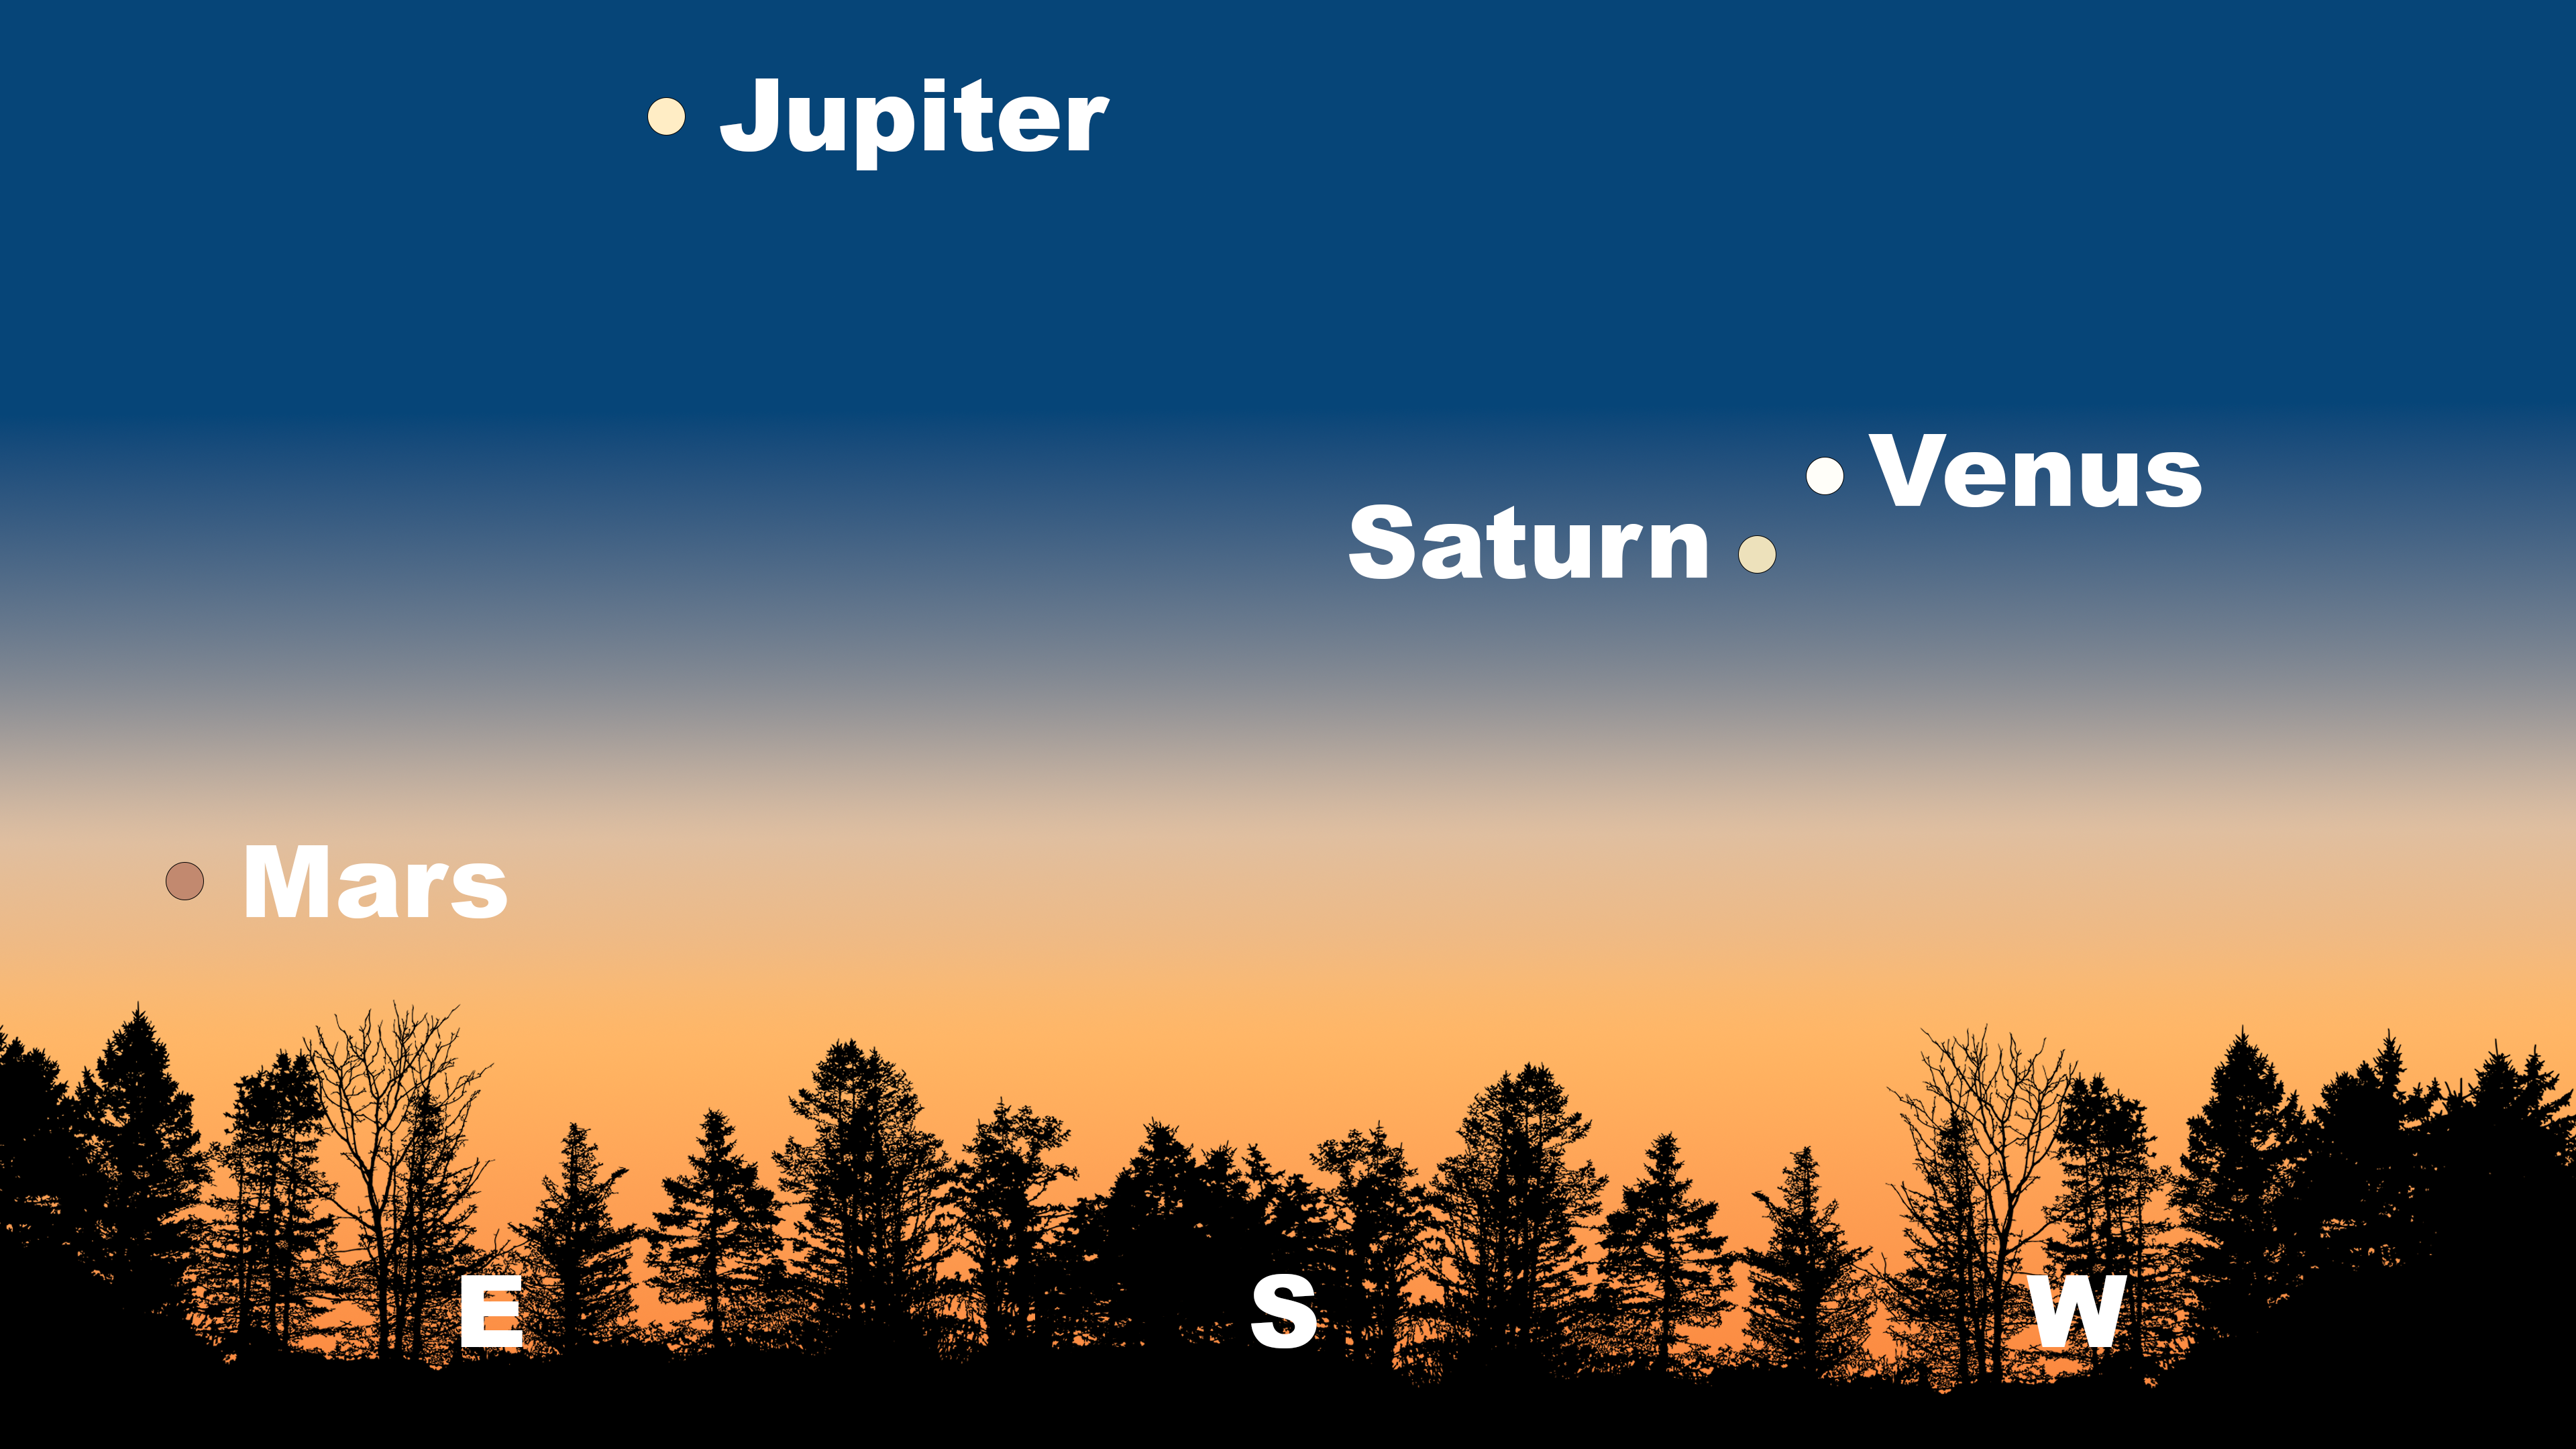

The sky just after sunset as seen from Tucson on 18 January. Hilo will have a similar view. Saturn and Venus (with Saturn on top instead of Venus) will angle down and to the right from La Serena, with Jupiter in the north.

The sky just after sunset as seen from Tucson on 18 January. Hilo will have a similar view. Saturn and Venus (with Saturn on top instead of Venus) will angle down and to the right from La Serena, with Jupiter in the north.

Credit: NOIRLab/NSF/AURA/Stellarium/J. Davis